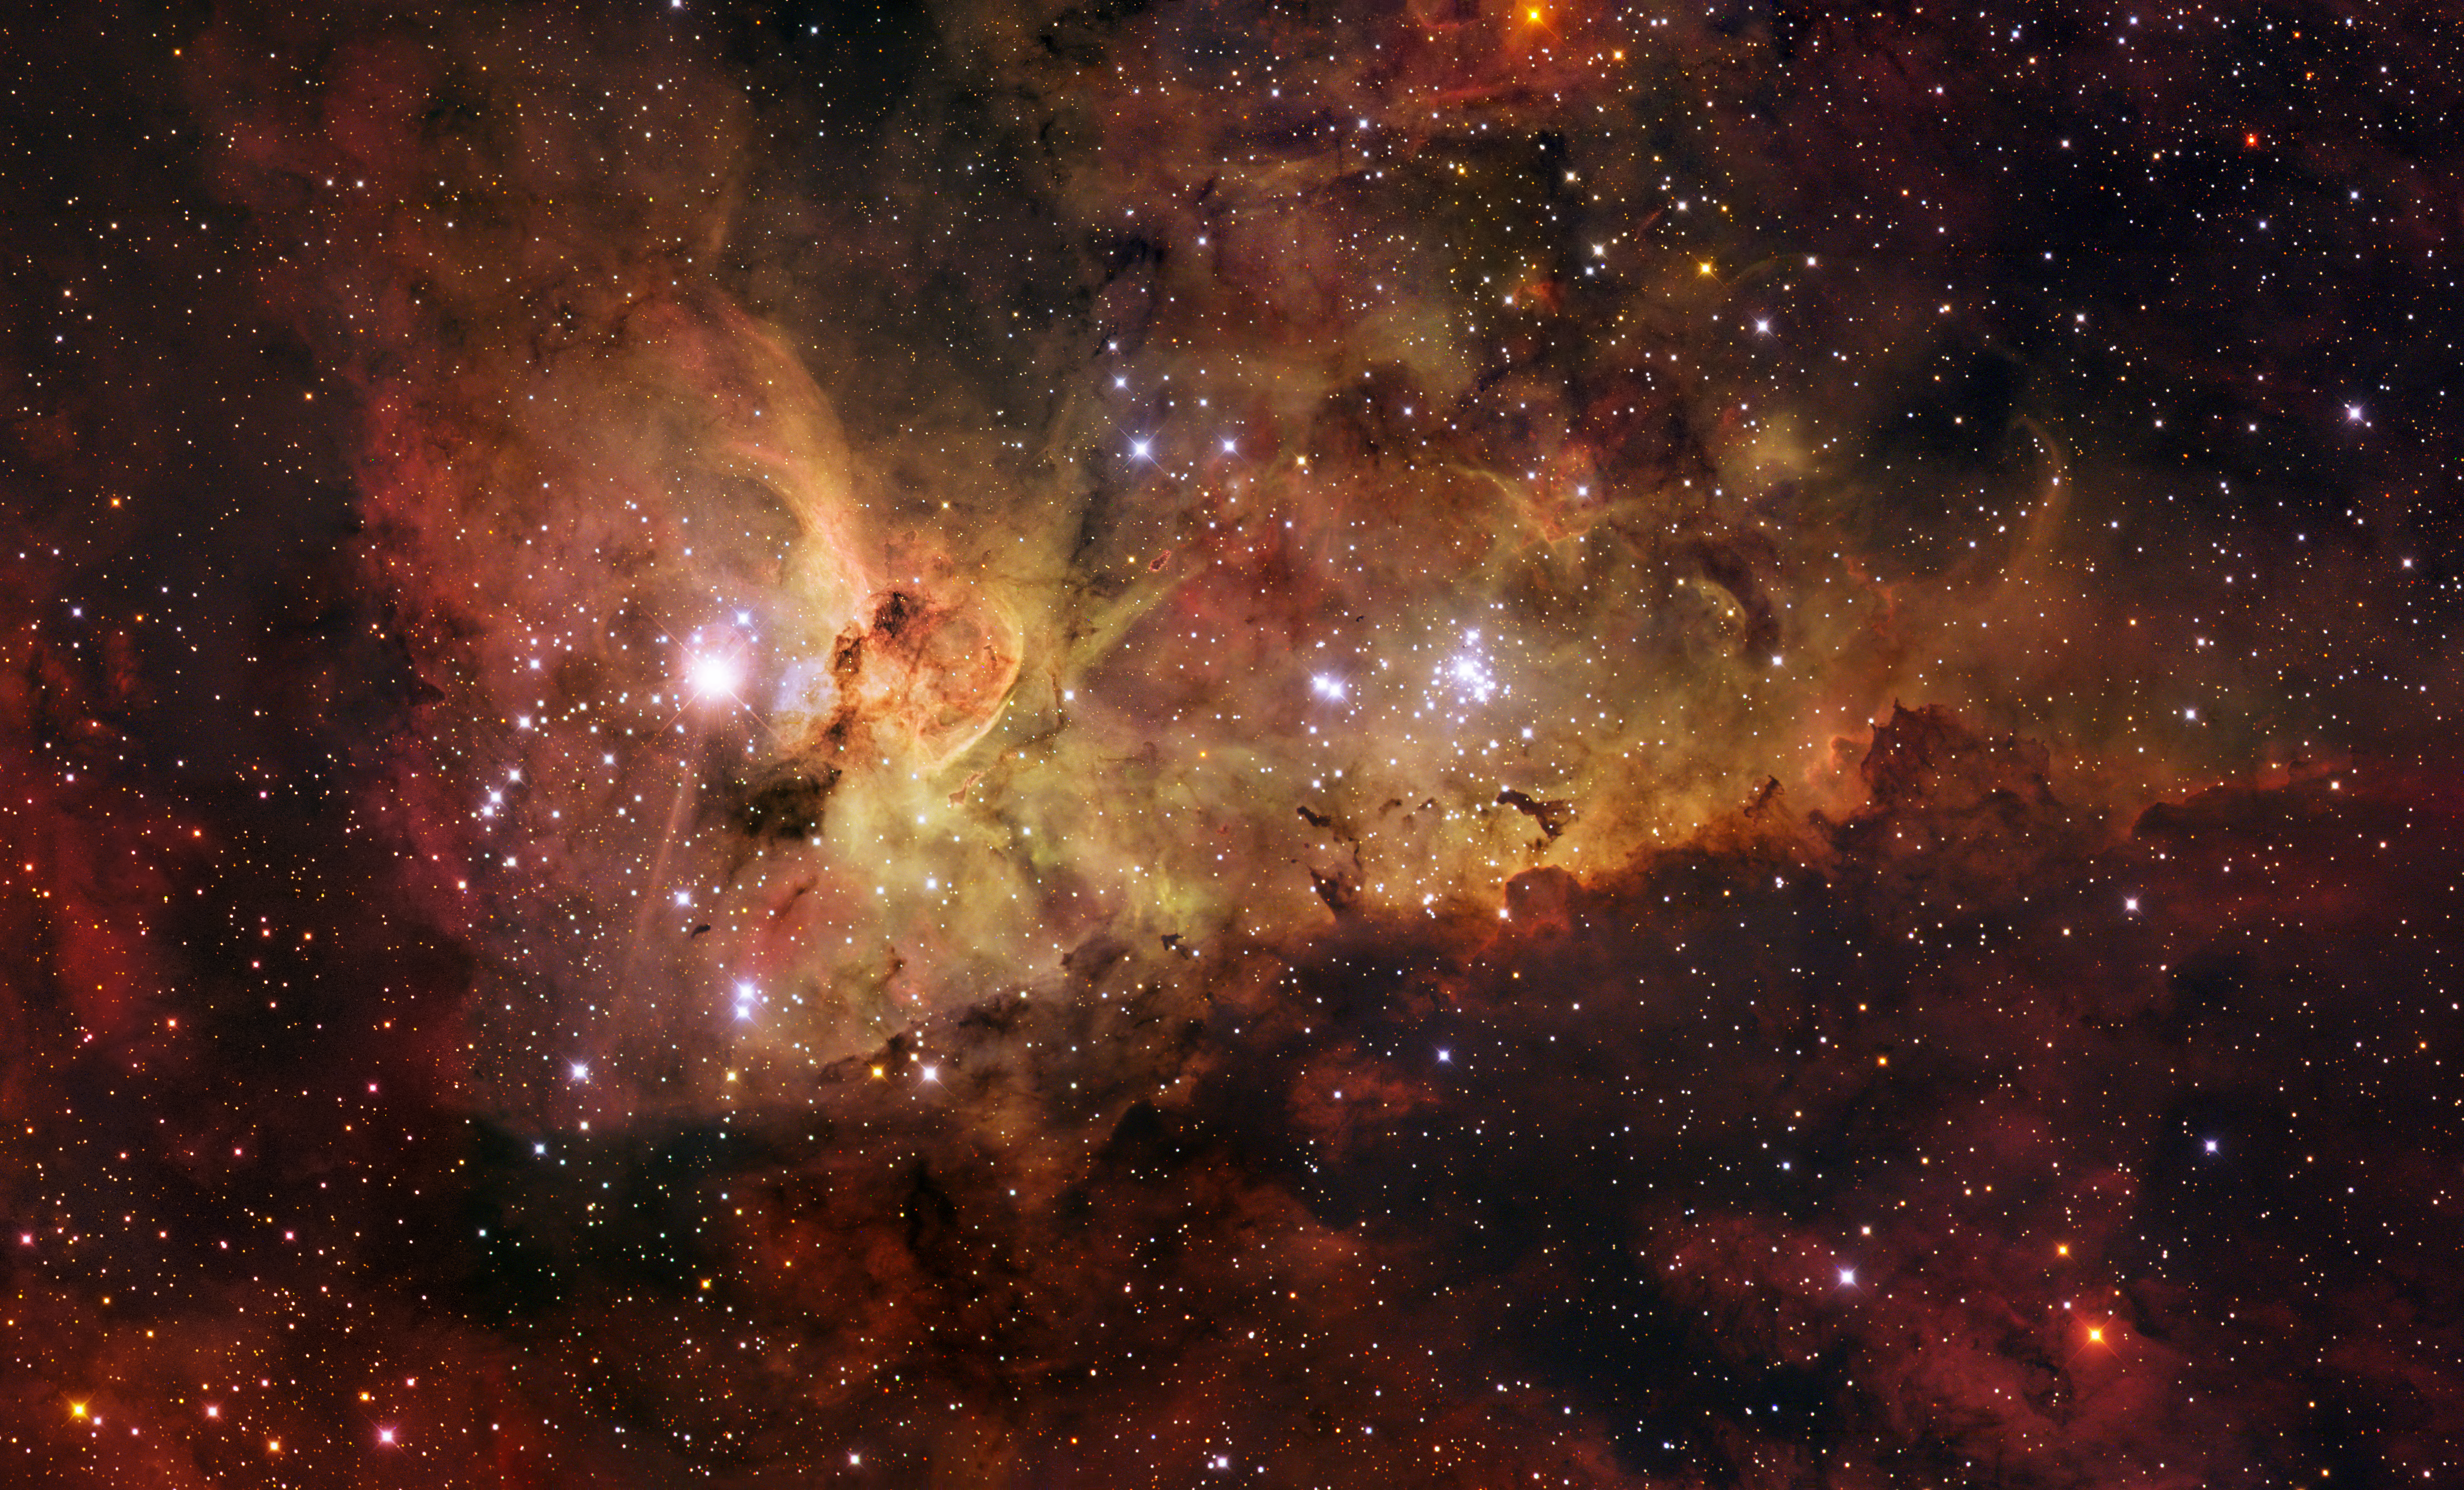

The Carina Nebula

The Carina Nebula is a large bright nebula that surrounds several clusters of stars. It contains two of the most massive and luminous stars in our Milky Way galaxy, Eta Carinae and HD 93129A. Located 7500 light years away, the nebula itself spans some 260 light years across, about 7 times the size of the Orion Nebula, and is shown in all its glory in this mosaic. It is based on images collected with the 1.5-m Danish telescope at ESO's La Silla Observatory.

Being brighter than one million Suns, Eta Carinae (the brightest star in this image) is the most luminous star known in the Galaxy, and has most likely a mass over 100 times that of the Sun. It is the closest example of a luminous blue variable, the last phase in the life of a very massive star before it explodes in a fiery supernova. Eta Carinae is surrounded by an expanding bipolar cloud of dust and gas known as the Homunculus ('little man' in Latin), which astronomers believe was expelled from the star during a great outburst seen in 1843.

Credit: ESO/IDA/Danish 1.5 m/R.Gendler, J-E. Ovaldsen, C. Thöne, and C. Feron.